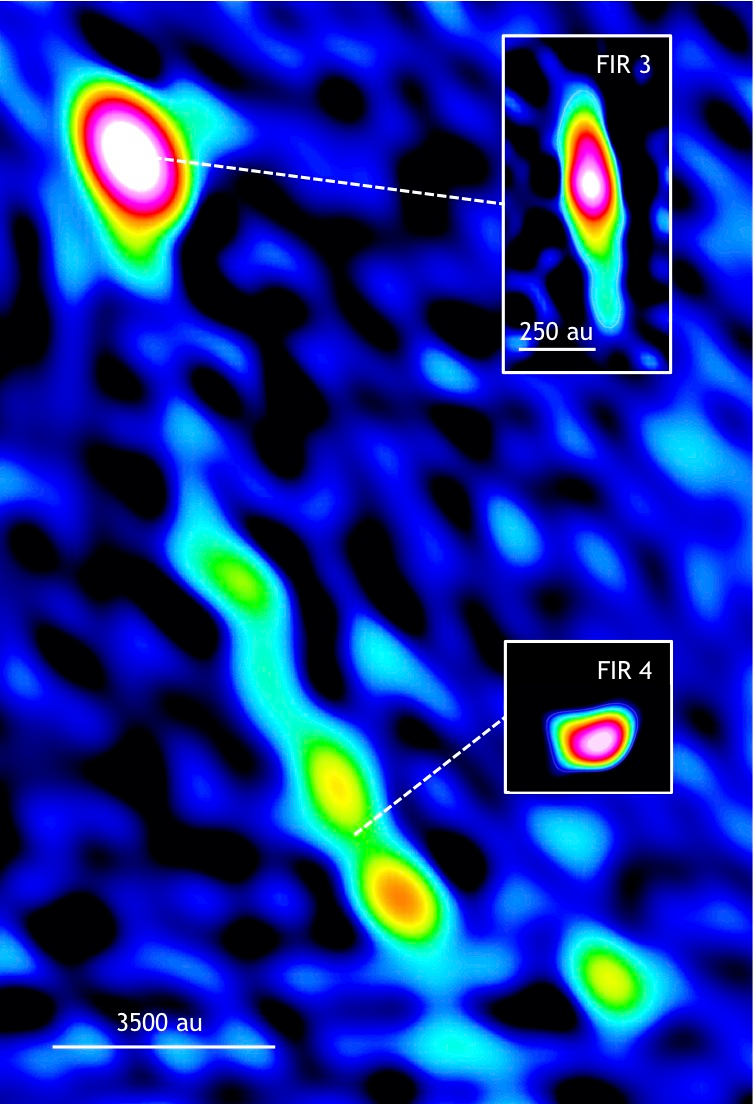

Star’s Birth May Have Triggered Another Star Birth

Protostar FIR 3 (HOPS 370) with outflow that may have triggered the formation of younger protostar FIR 4 (HOPS 108), in the Orion star-forming region. Pullouts are individual VLA images of each protostar. (au = astronomical unit, the distance from the Earth to the Sun, about 93 million miles.)

Credit: Osorio et al., NRAO/AUI/NSF.